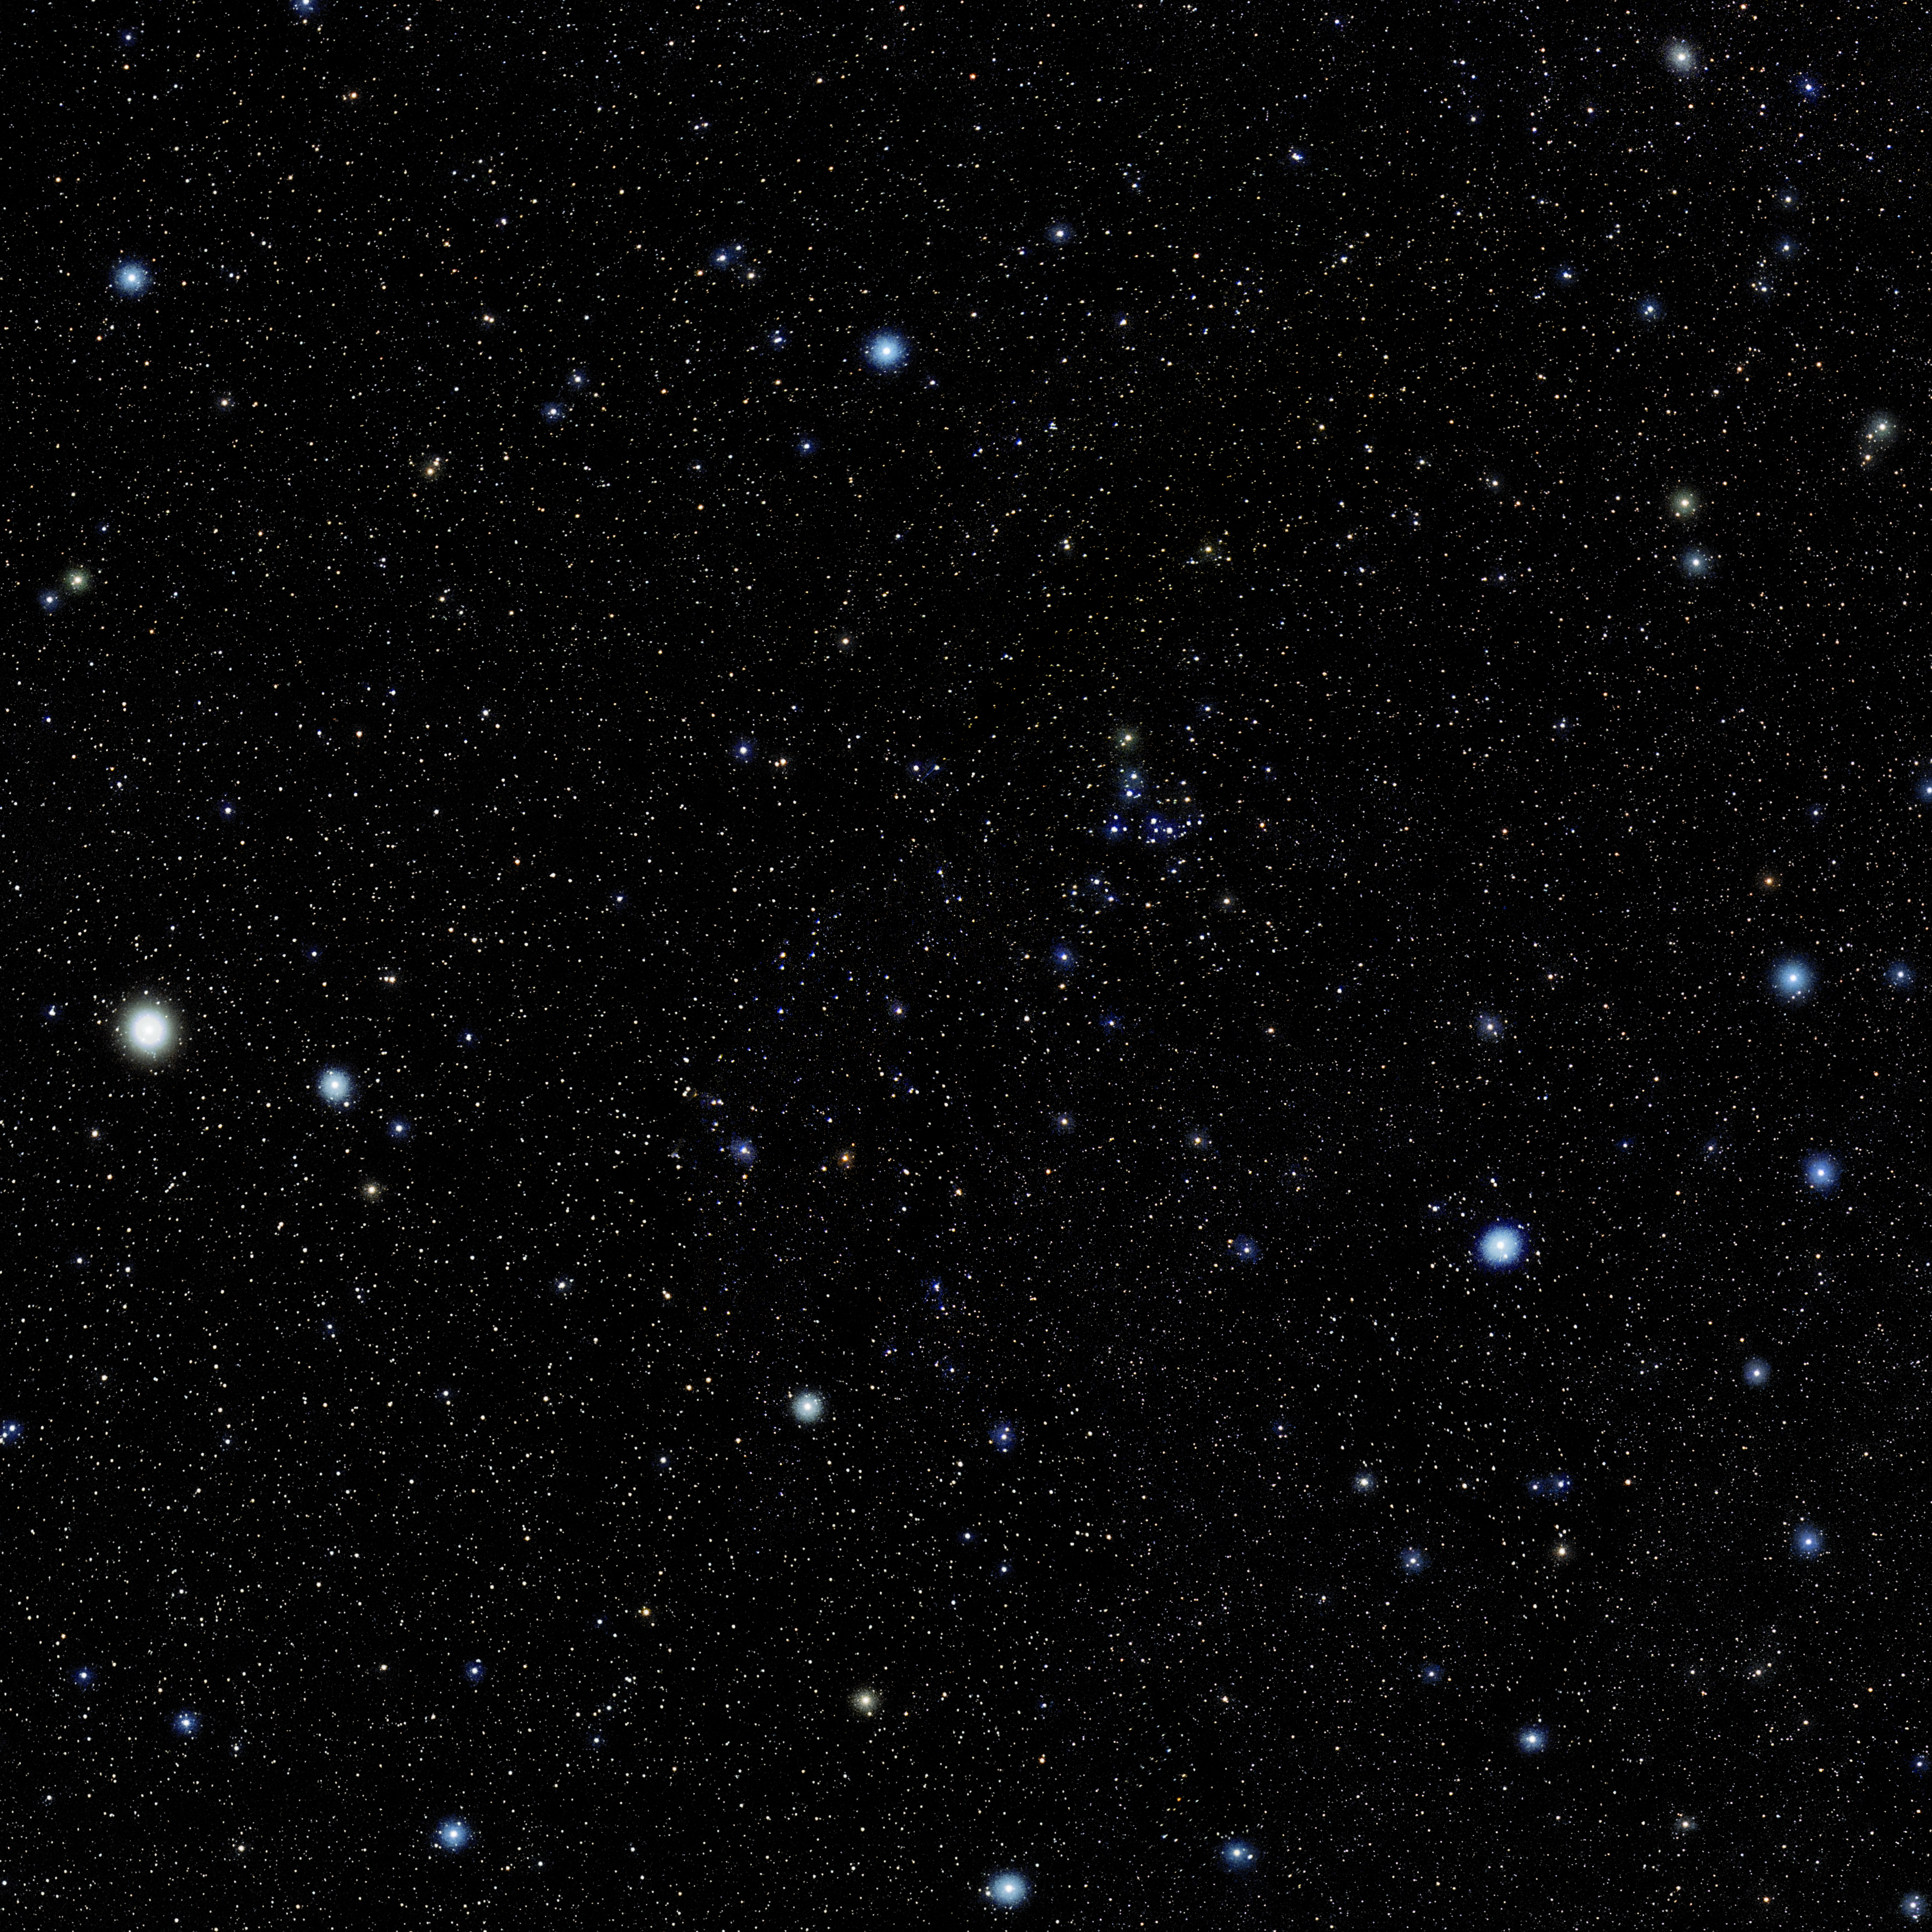

Coma Berenices

Photo of the constellation Coma Berenices produced by NOIRLab in collaboration with Eckhard Slawik, a German astrophotographer. Here is the annotated version.

Credit: E. Slawik/NOIRLab/NSF/AURA/M. Zamani